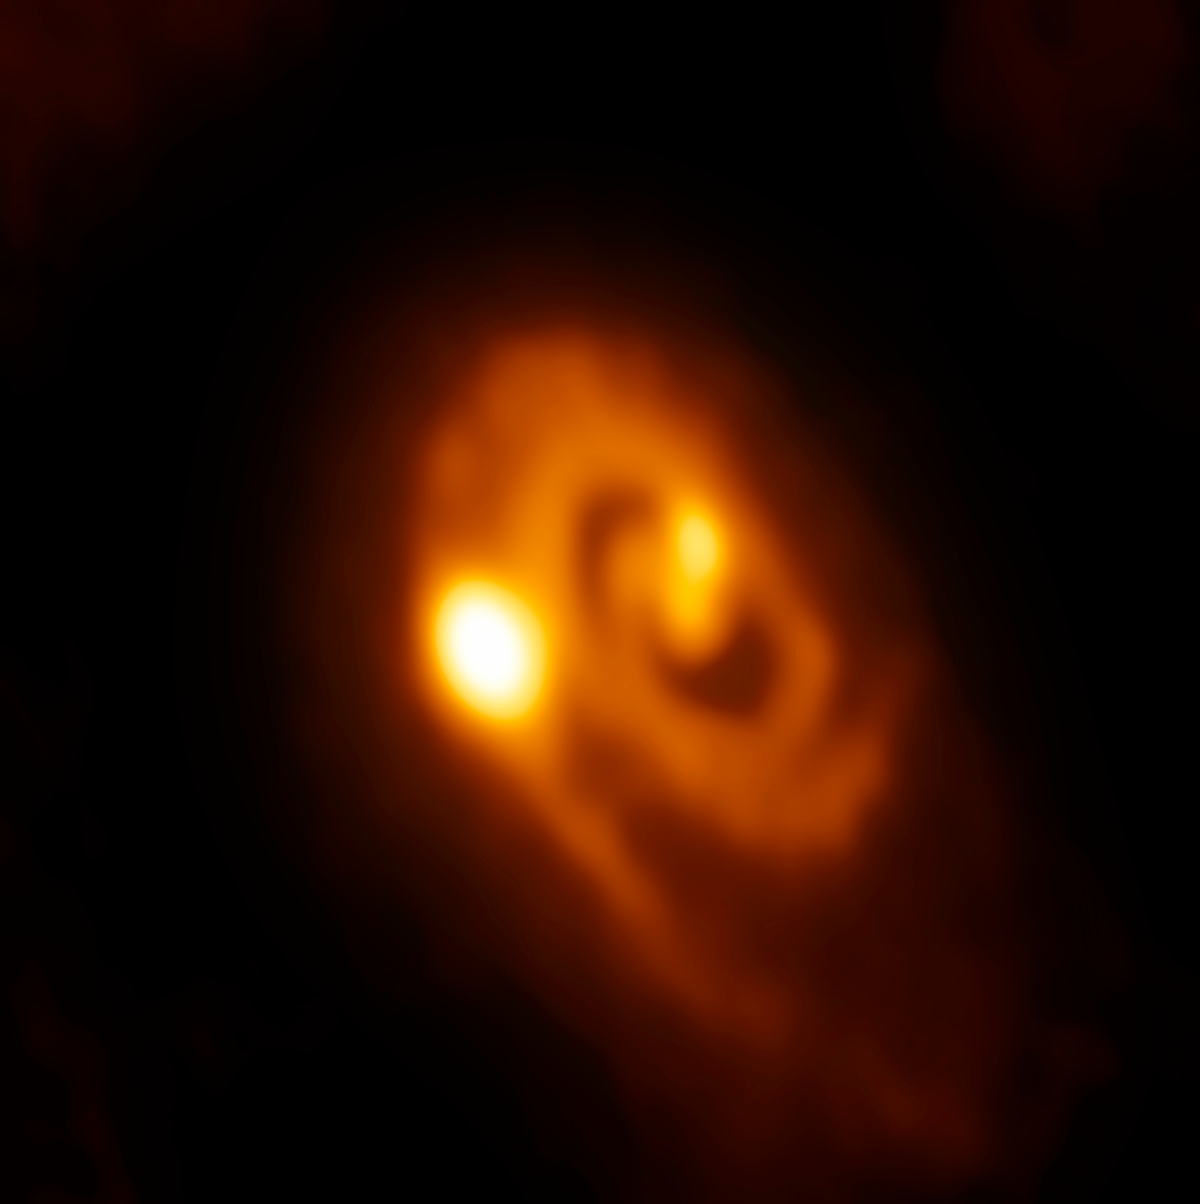

Young stellar system caught in the act of forming close multiples

For the first time, astronomers have seen a dusty disc of material around a young star fragmenting into a multiple star system. This image comprises new observations from the Atacama Large Millimeter/submillimeter Array (ALMA), Chile, and reveals the process in action!

Stars form in cosmic clouds of gas and dust, when the thin material in the clouds collapses gravitationally into denser cores that in turn draw additional material inward. The infalling material forms a rotating disc around the young star, and is slowly consumed. Eventually, the young star gathers enough mass to create the necessary temperatures and pressures at its centre to trigger nuclear fusion.

Stars that have no companion — such as the Sun — are not as common as we once thought. In fact, almost half of the stars in our galaxy have at least one companion, and some are more sociable still! Previous studies have indicated that the stars in multiple systems tend to be either relatively close to each other, within about 500 times the Earth-Sun distance (known as an Astronomical Unit or AU), or significantly further apart, at over 1000 AU.

Given these wildly different distances, scientists concluded that there were two main mechanisms producing multiple star systems — either the original cloud collapsed unstably and fragmented, each subsequent fragment crumpling to form a new star, or the rotating disc around an existing star fragmented, with the same result. Systems with larger separations likely formed via the former process (as recent observational studies have suggested), and closer-knit stellar families via the latter (although there was limited evidence of this process).

New data from ALMA have now offered observational evidence of this conclusion. This image shows the second process in action, as seen in the young triple star system L1448 IRS3B. The trio are still deeply embedded within their parent cloud in the constellation of Perseus, some 750 light-years from Earth, and are hungrily feeding from material in the surrounding disc. ALMA has revealed this disc to have a spiral structure, a feature that indicates gravitational instability.

Notes:
The Atacama Large Millimeter/submillimeter Array (ALMA), an international astronomy facility, is a partnership of the European Organisation for Astronomical Research in the Southern Hemisphere (ESO), the U.S. National Science Foundation (NSF) and the National Institutes of Natural Sciences (NINS) of Japan in cooperation with the Republic of Chile. ALMA is funded by ESO on behalf of its Member States, by NSF in cooperation with the National Research Council of Canada (NRC) and the National Science Council of Taiwan (NSC) and by NINS in cooperation with the Academia Sinica (AS) in Taiwan and the Korea Astronomy and Space Science Institute (KASI).

Credit: ALMA (ESO/NAOJ/NRAO)/J.J. Tobin (University of Oklahoma/Leiden University)